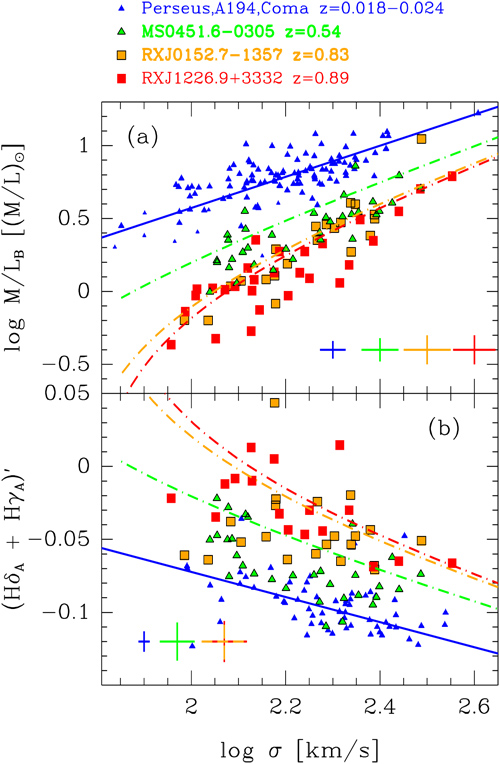

The M/L versus velocity dispersion

The dynamical mass-to-light (M/L) ratio and the strength of the higher order Balmer lines Hδ and Hγ versus the velocity dispersion of the galaxy. The M/L versus velocity dispersion relation is a representation of the Fundamental Plane. The solid blue line shows the best fit to the low-redshift samples (Coma, Perseus and A194), while the dot-dashed lines show models for formation redshifts dependent on the velocity dispersions, color-coded for each of the clusters. The M/L ratios are modeled reasonably well by these models. However, the strength of the Balmer lines is significantly weaker than expected from the models, indicating that the M/L ratios and the Balmer line measurements cannot be reconciled with a simple passive evolution model with a formation redshift depending on the galaxy velocity dispersion.

Credit: NOIRLab/Gemini Observatory/AURA